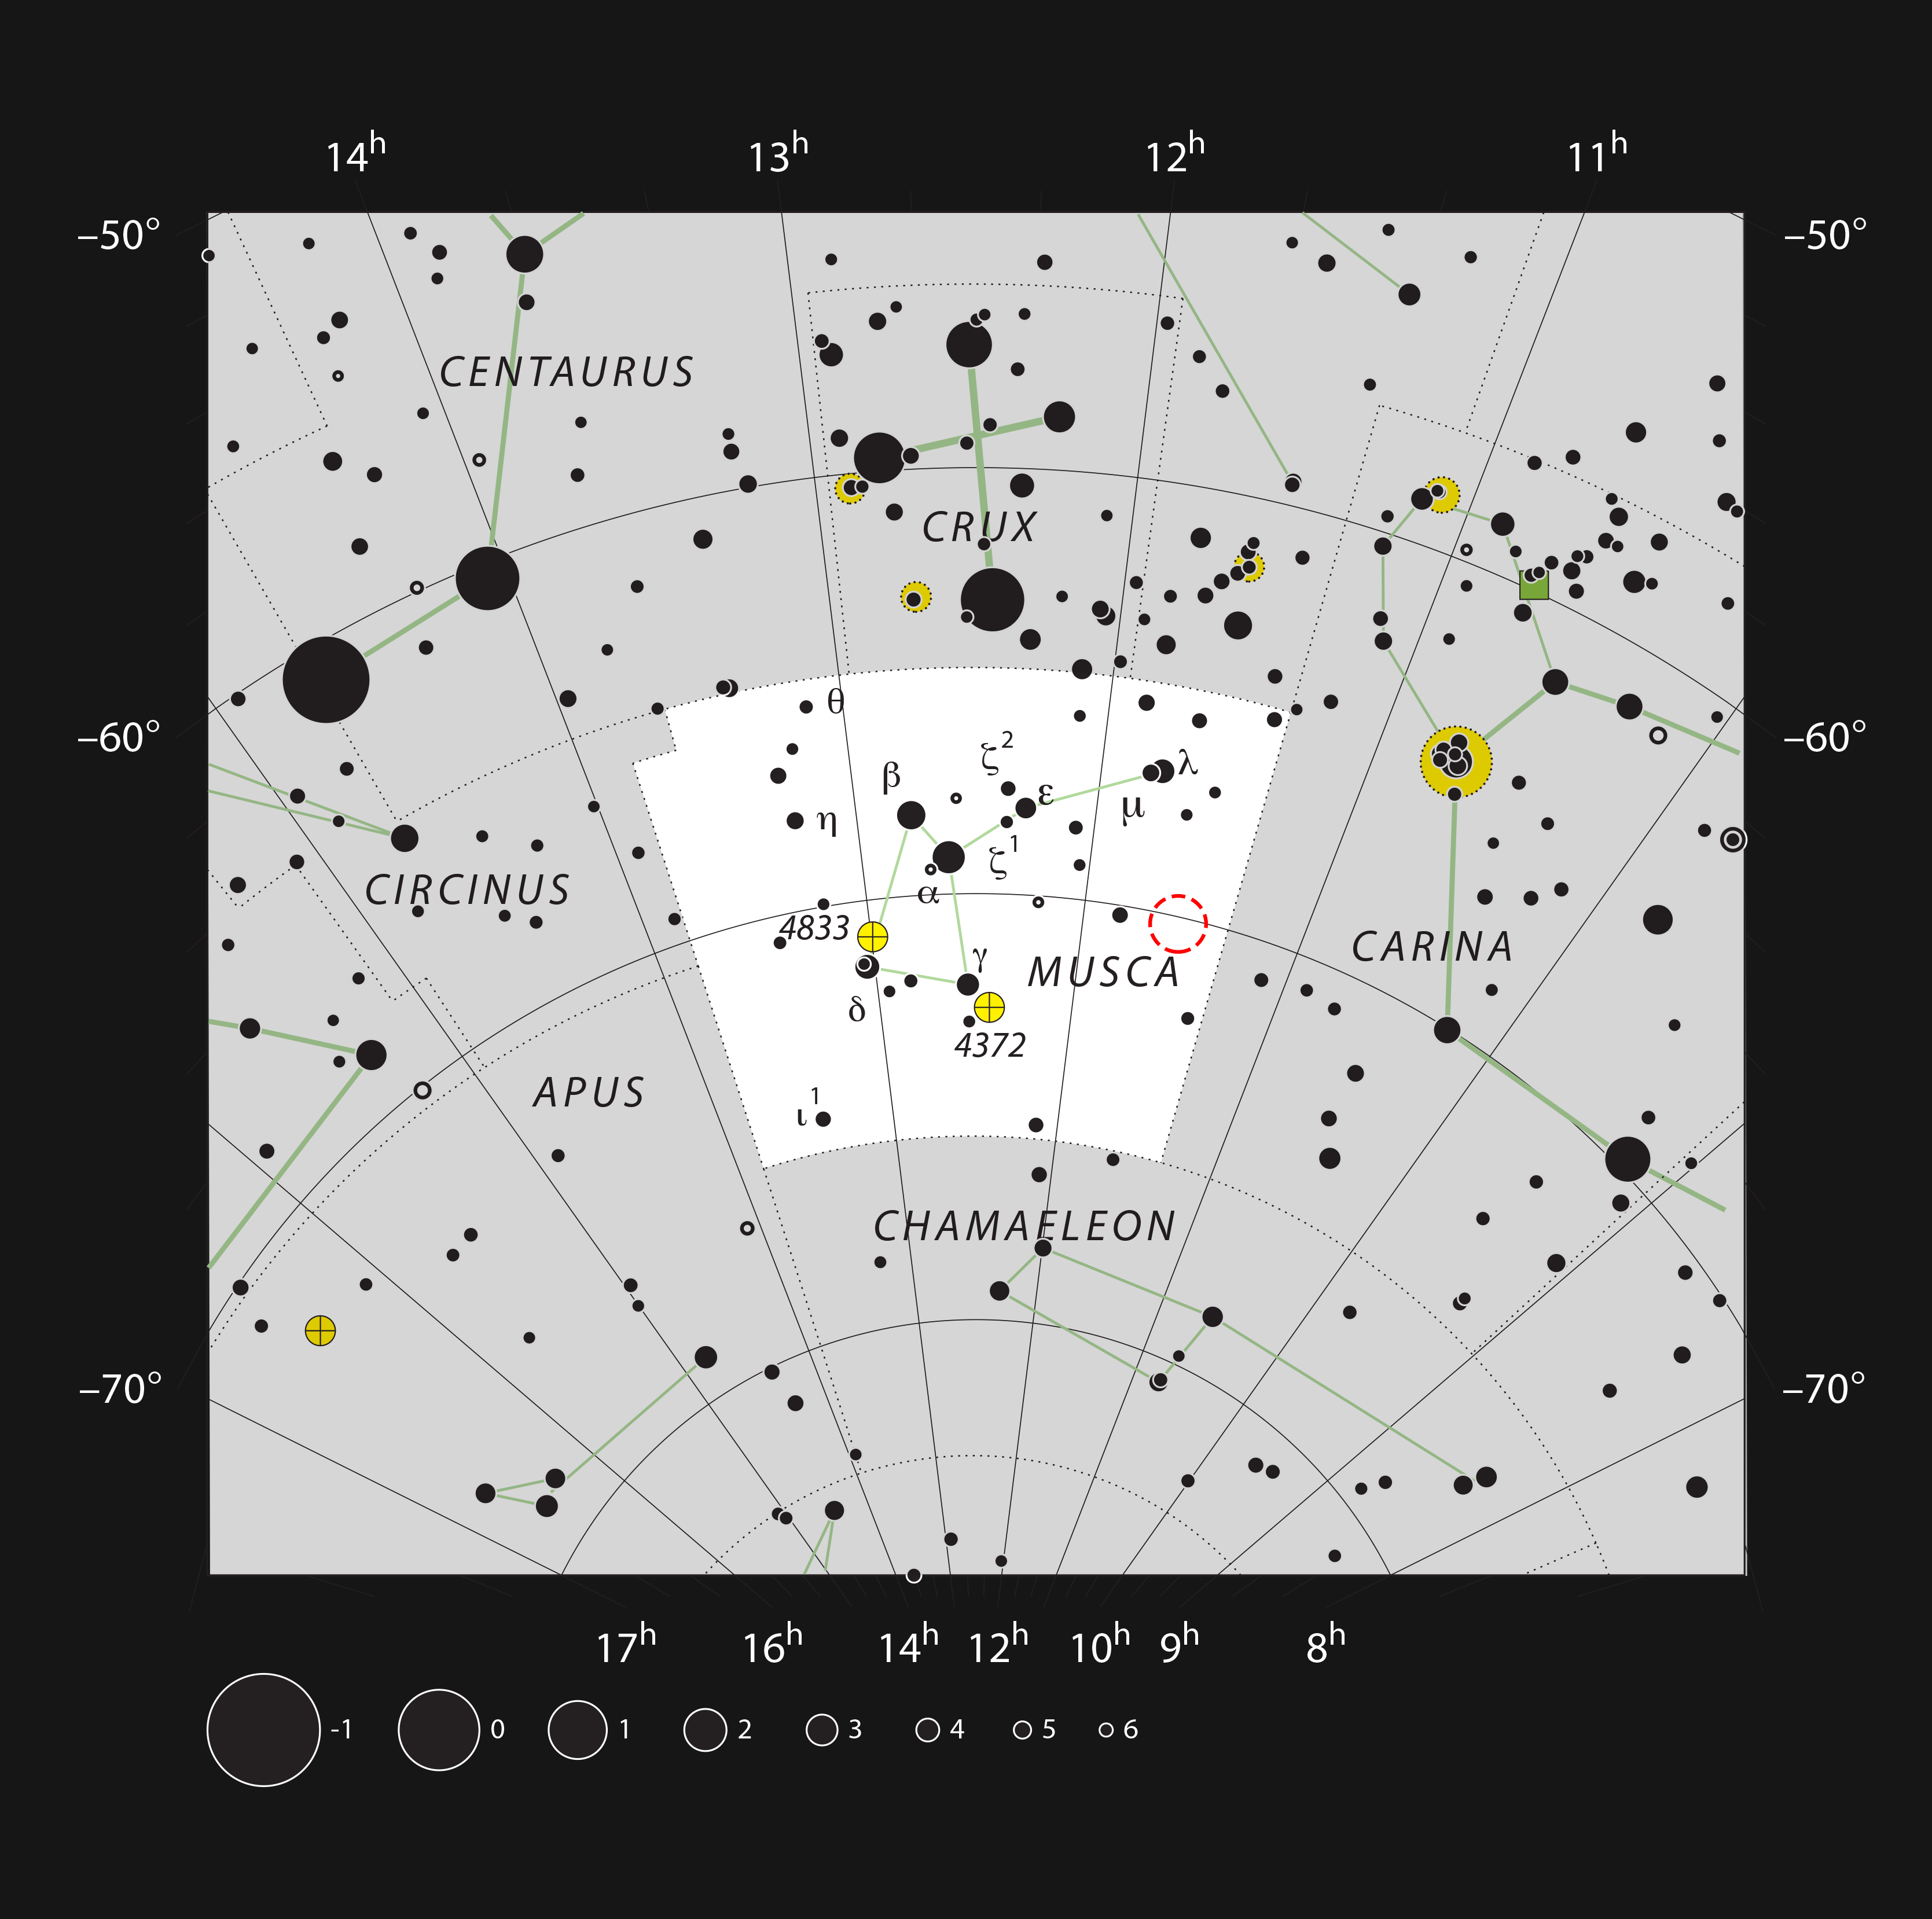

The young star HD 100546 in the southern constellation of Musca

This chart shows the position of the young star HD 100546 in the southern constellation of Musca (The Fly). Most of the stars that are visible to the unaided eye from a clear and dark site are shown. The star HD 100546 is surrounded by a ring of dust where a planet appears to be in the process of formation. This star is a little too faint to see with the unaided eye, but can be picked up easily in binoculars. The planets and the dust ring cannot be seen in small telescopes.

Credit: ESO, IAU and Sky & Telescope